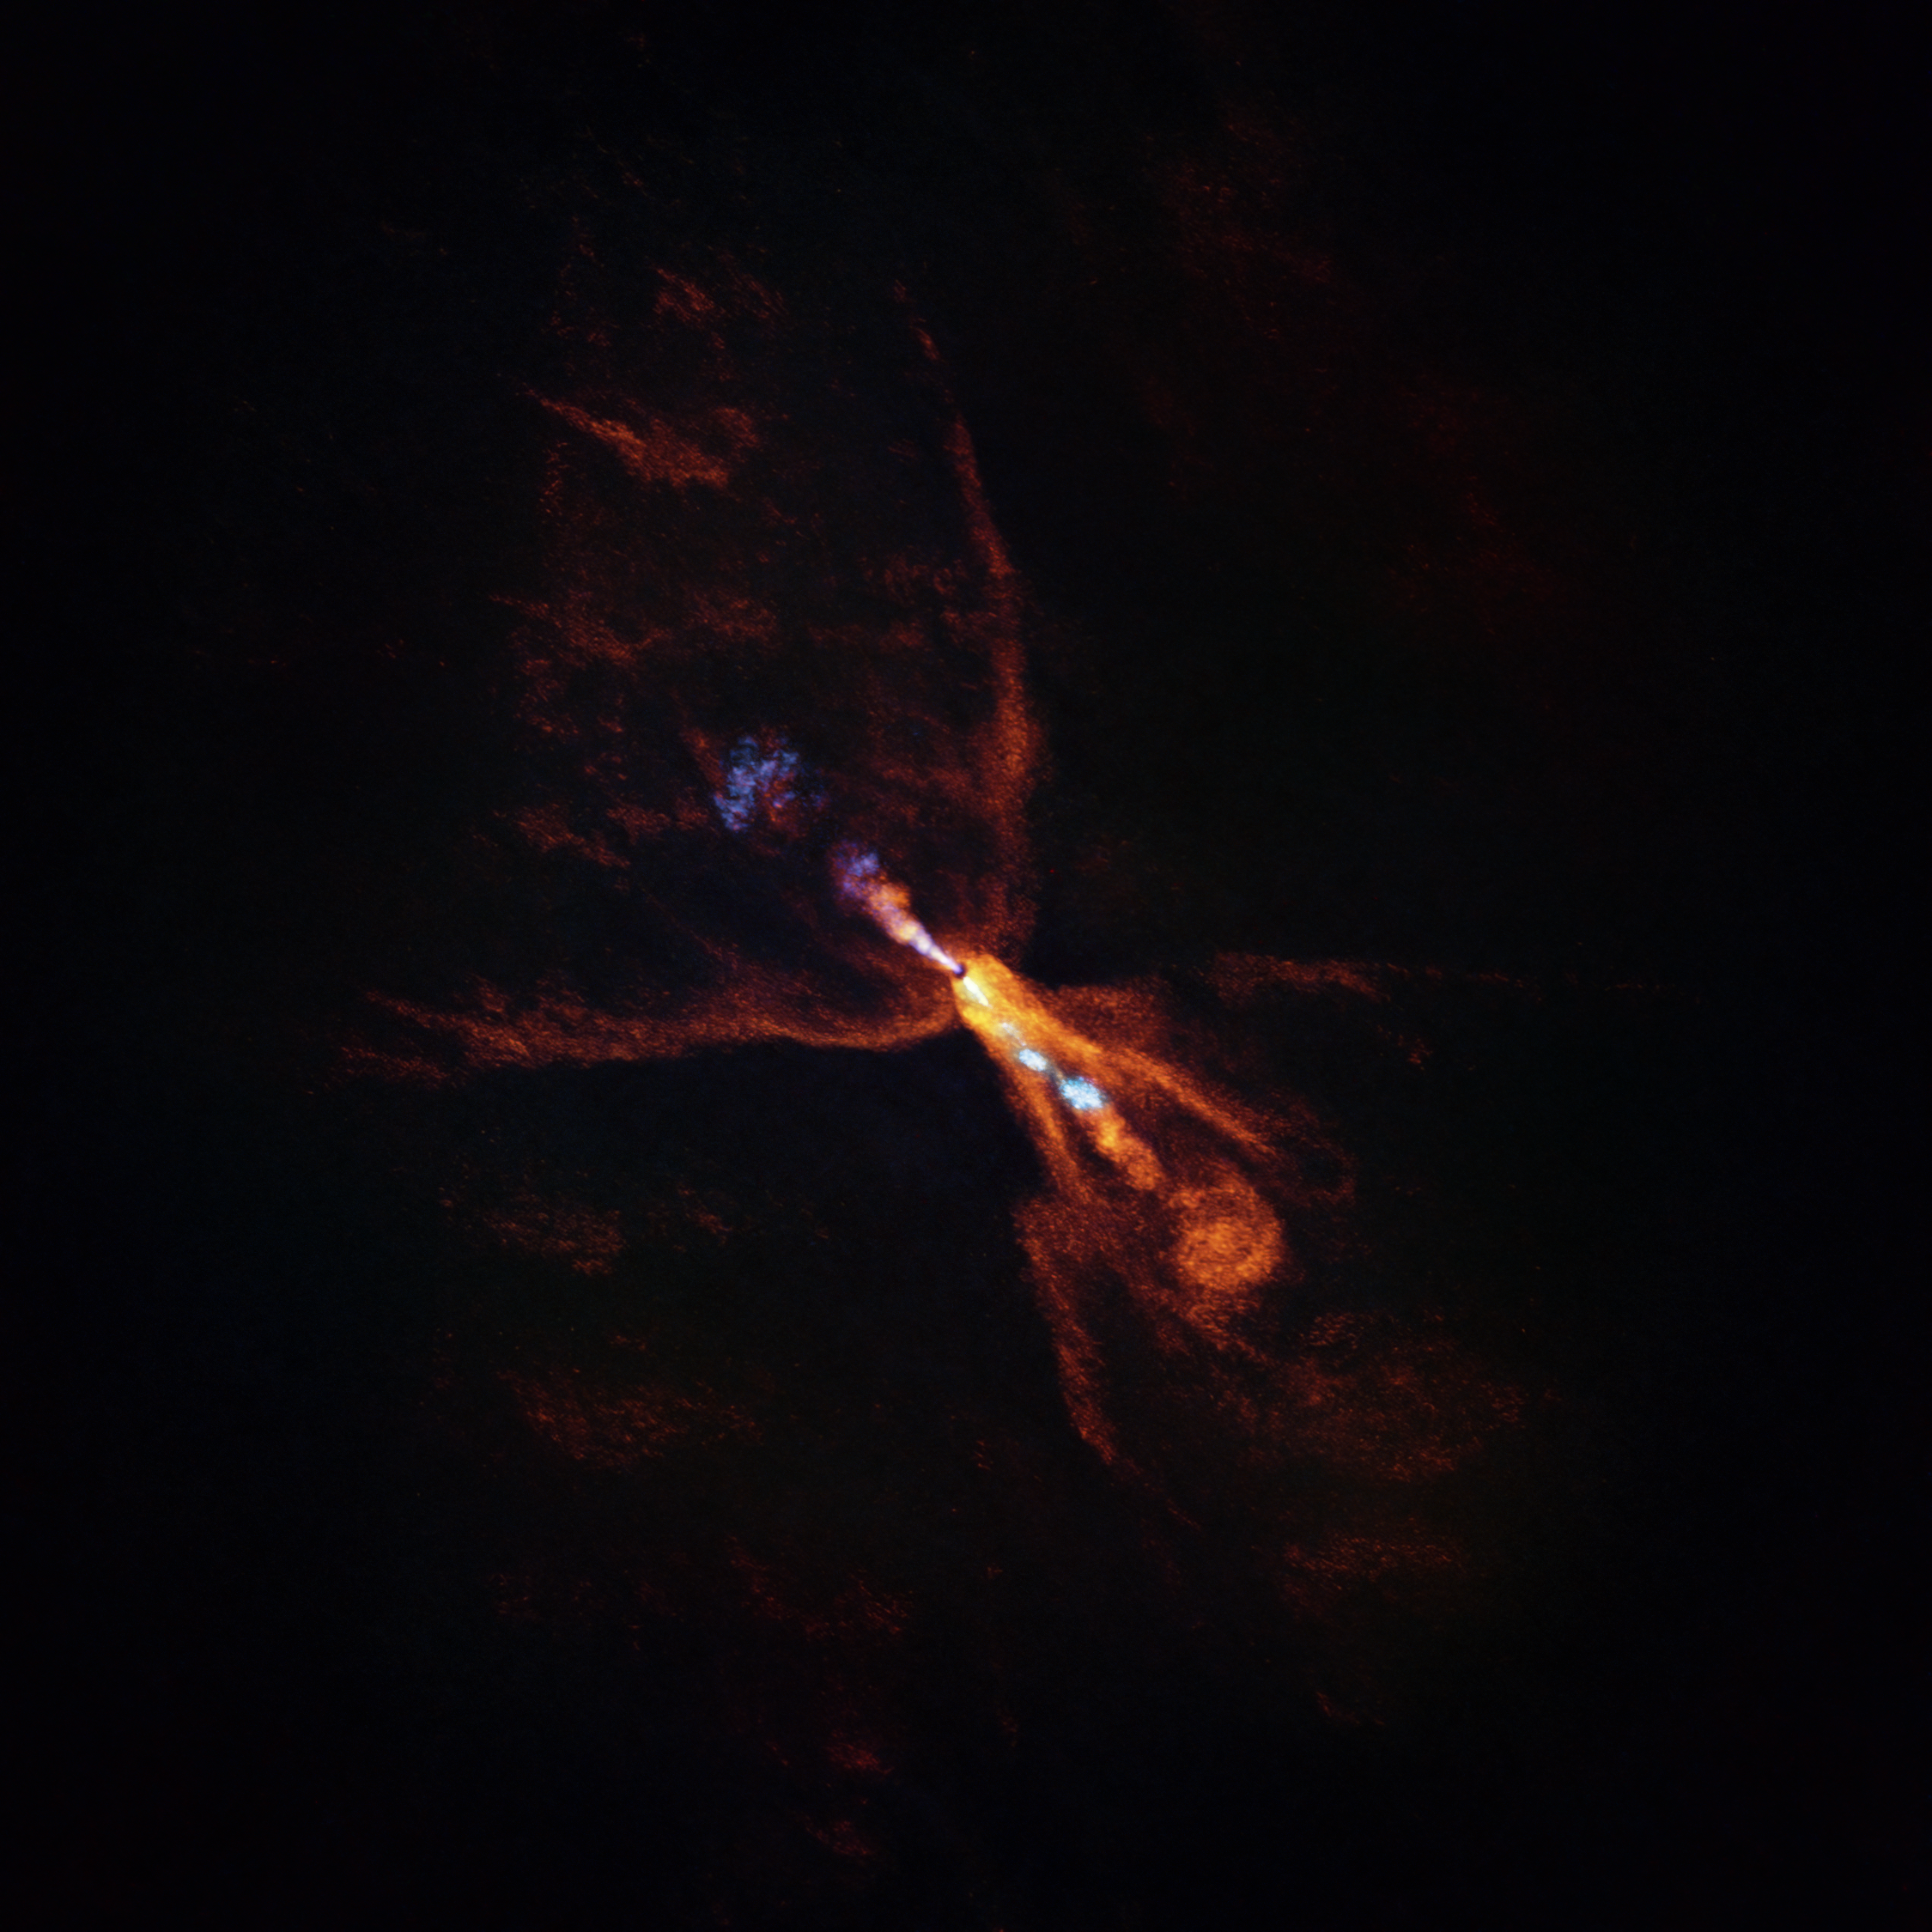

ALMA image of HOPS-315, a still-forming planetary system

This is HOPS-315, a baby star where astronomers have observed evidence for the earliest stages of planet formation. The image was taken with the Atacama Large Millimeter/submillimeter Array (ALMA), in which ESO is a partner. Together with data from the James Webb Space Telescope (JWST), these observations show that hot minerals are beginning to solidify.

In orange we see the distribution of carbon monoxide, blowing away from the star in a butterfly-shaped wind. In blue we see a narrow jet of silicon monoxide, also beaming away from the star. These gaseous winds and jets are common around baby stars like HOPS-315.

Together the ALMA and JWST observations indicate that, in addition to these features, there is also a disc of gaseous silicon monoxide around the star that is condensing into solid silicates –– the first stages of planetary formation.

Credit: ALMA(ESO/NAOJ/NRAO)/M. McClure et al.